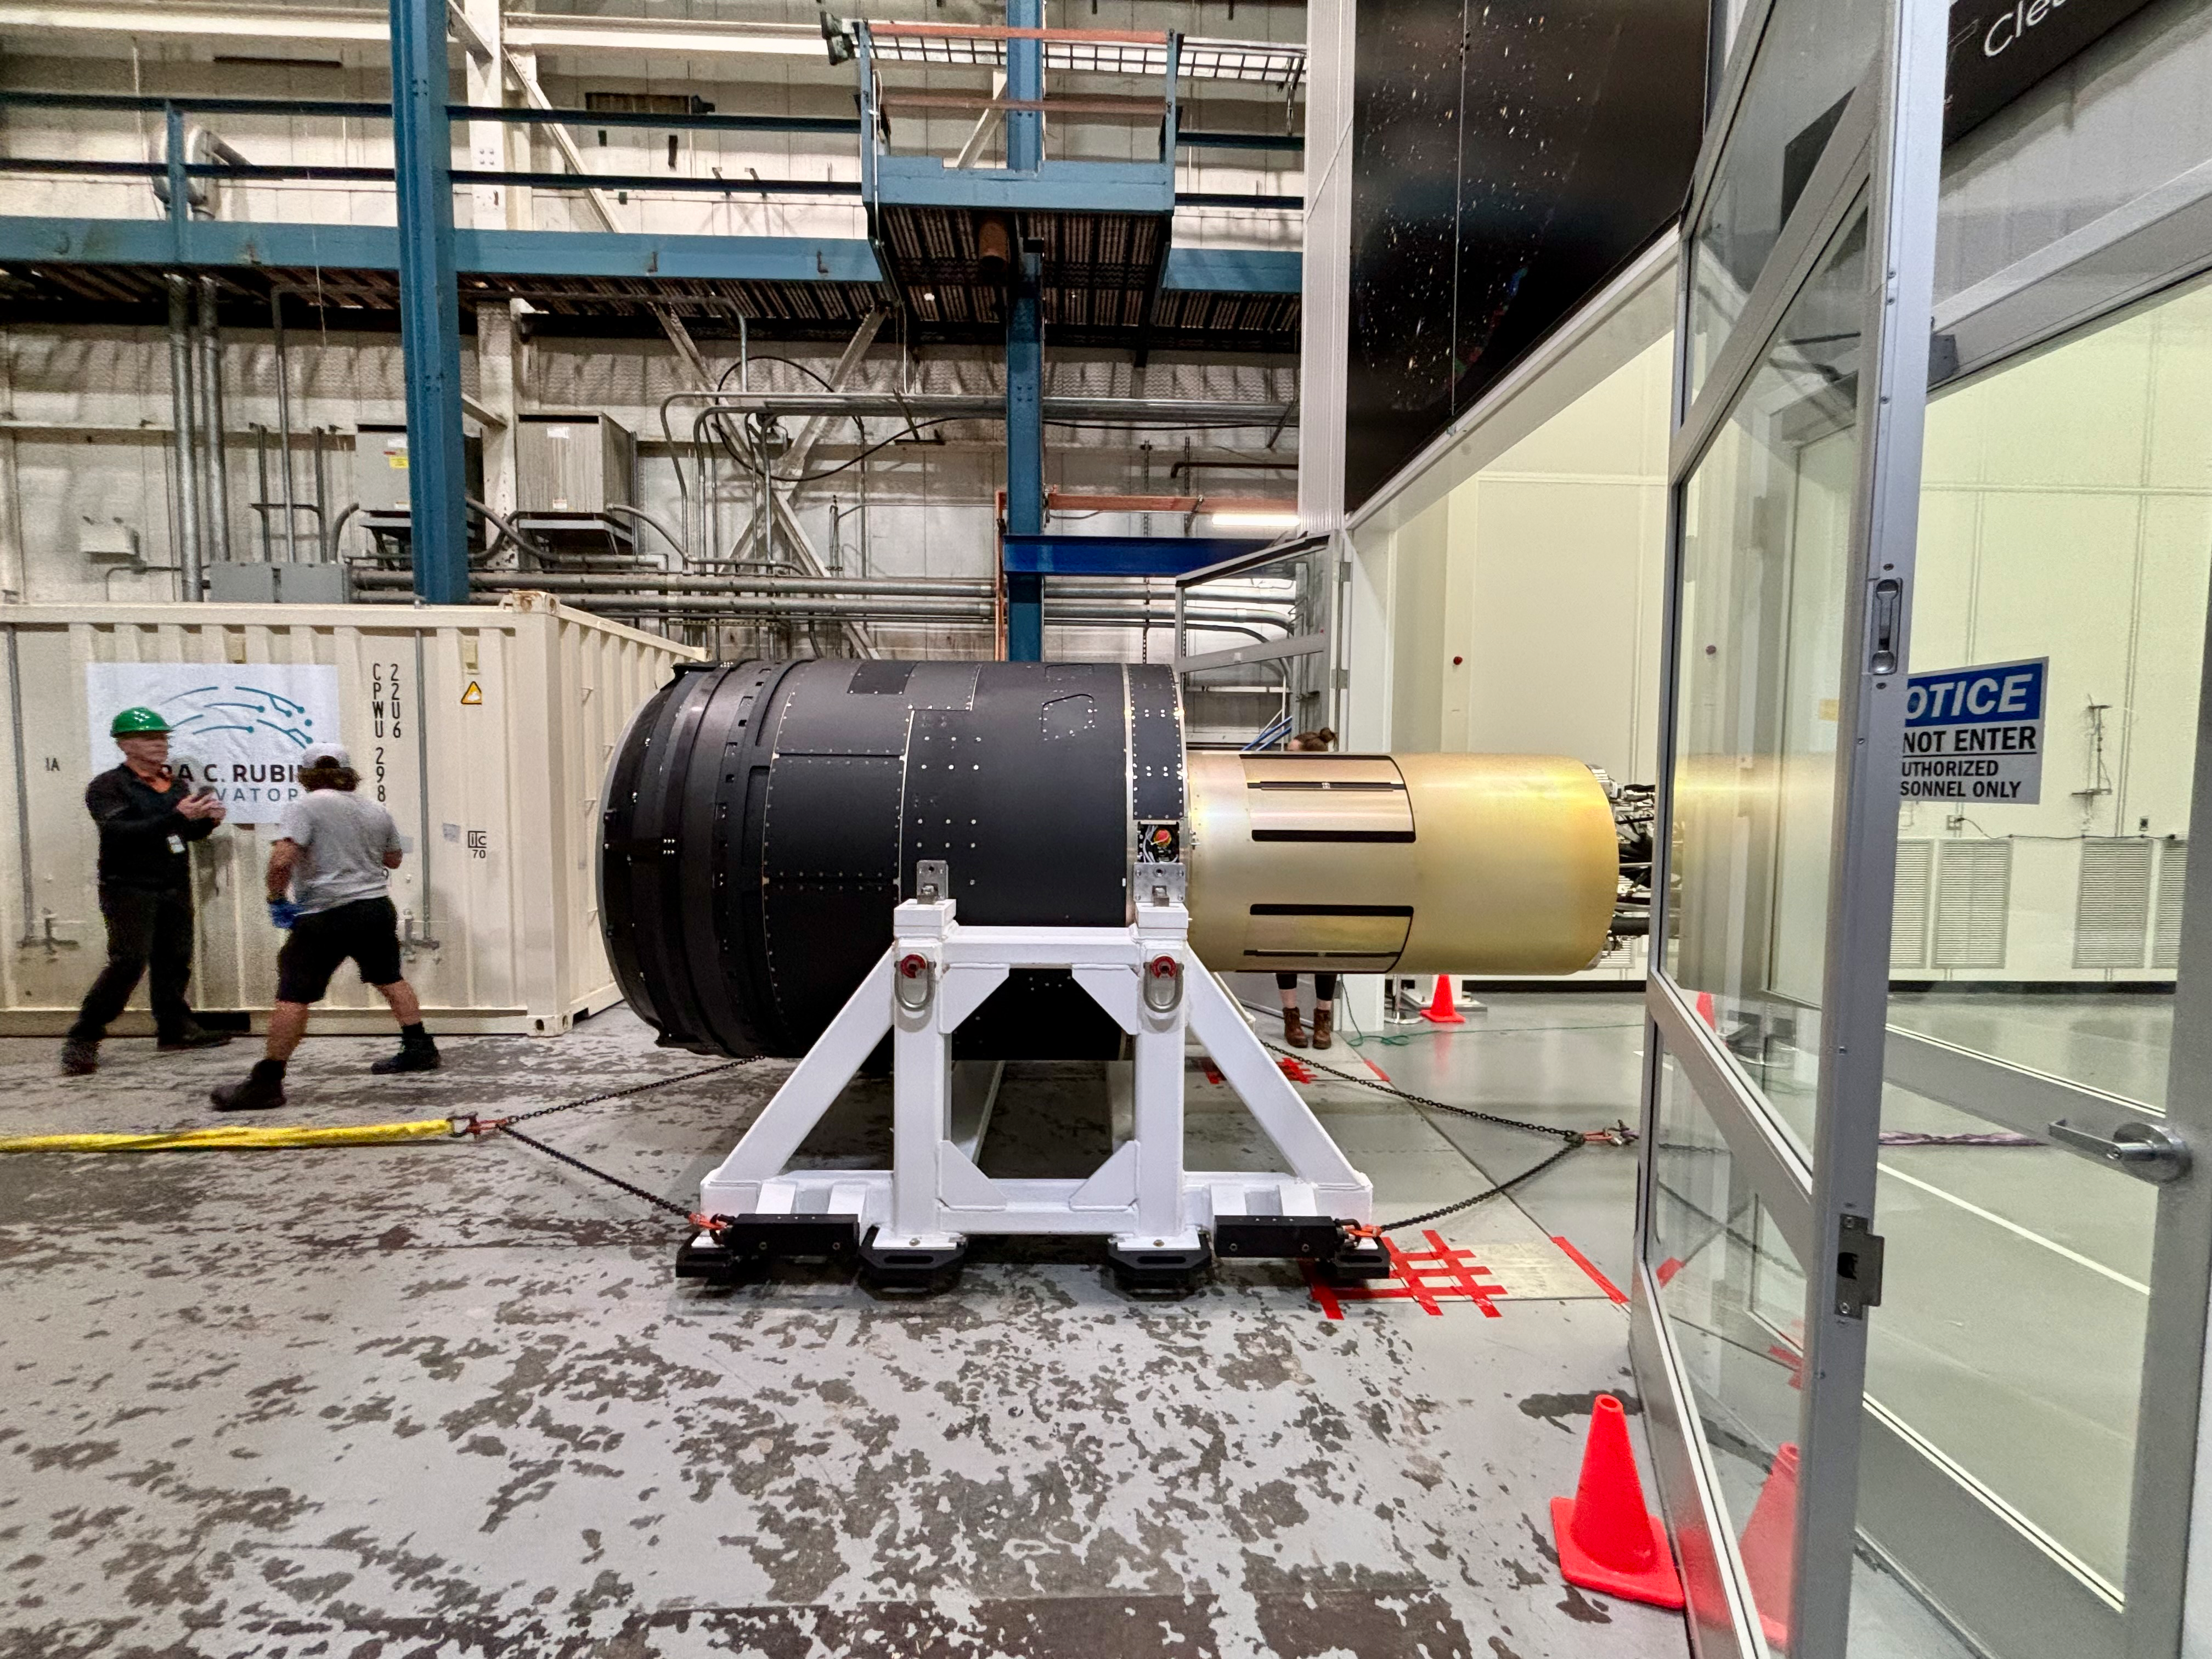

LSST Camera moves out of the clean room at SLAC

The LSST Camera, the world's largest digital camera ever built for astronomy. Roughly the size of a small car and weighing in at three tons, the camera features a five-foot wide front lens and a 3,200 megapixel sensor. Once complete and in place atop the Vera C. Rubin Observatory's Simonyi Survey Telescope in Chile, the camera will survey the southern night sky for a decade.

Credit: LSST Camera Project/T. Lange